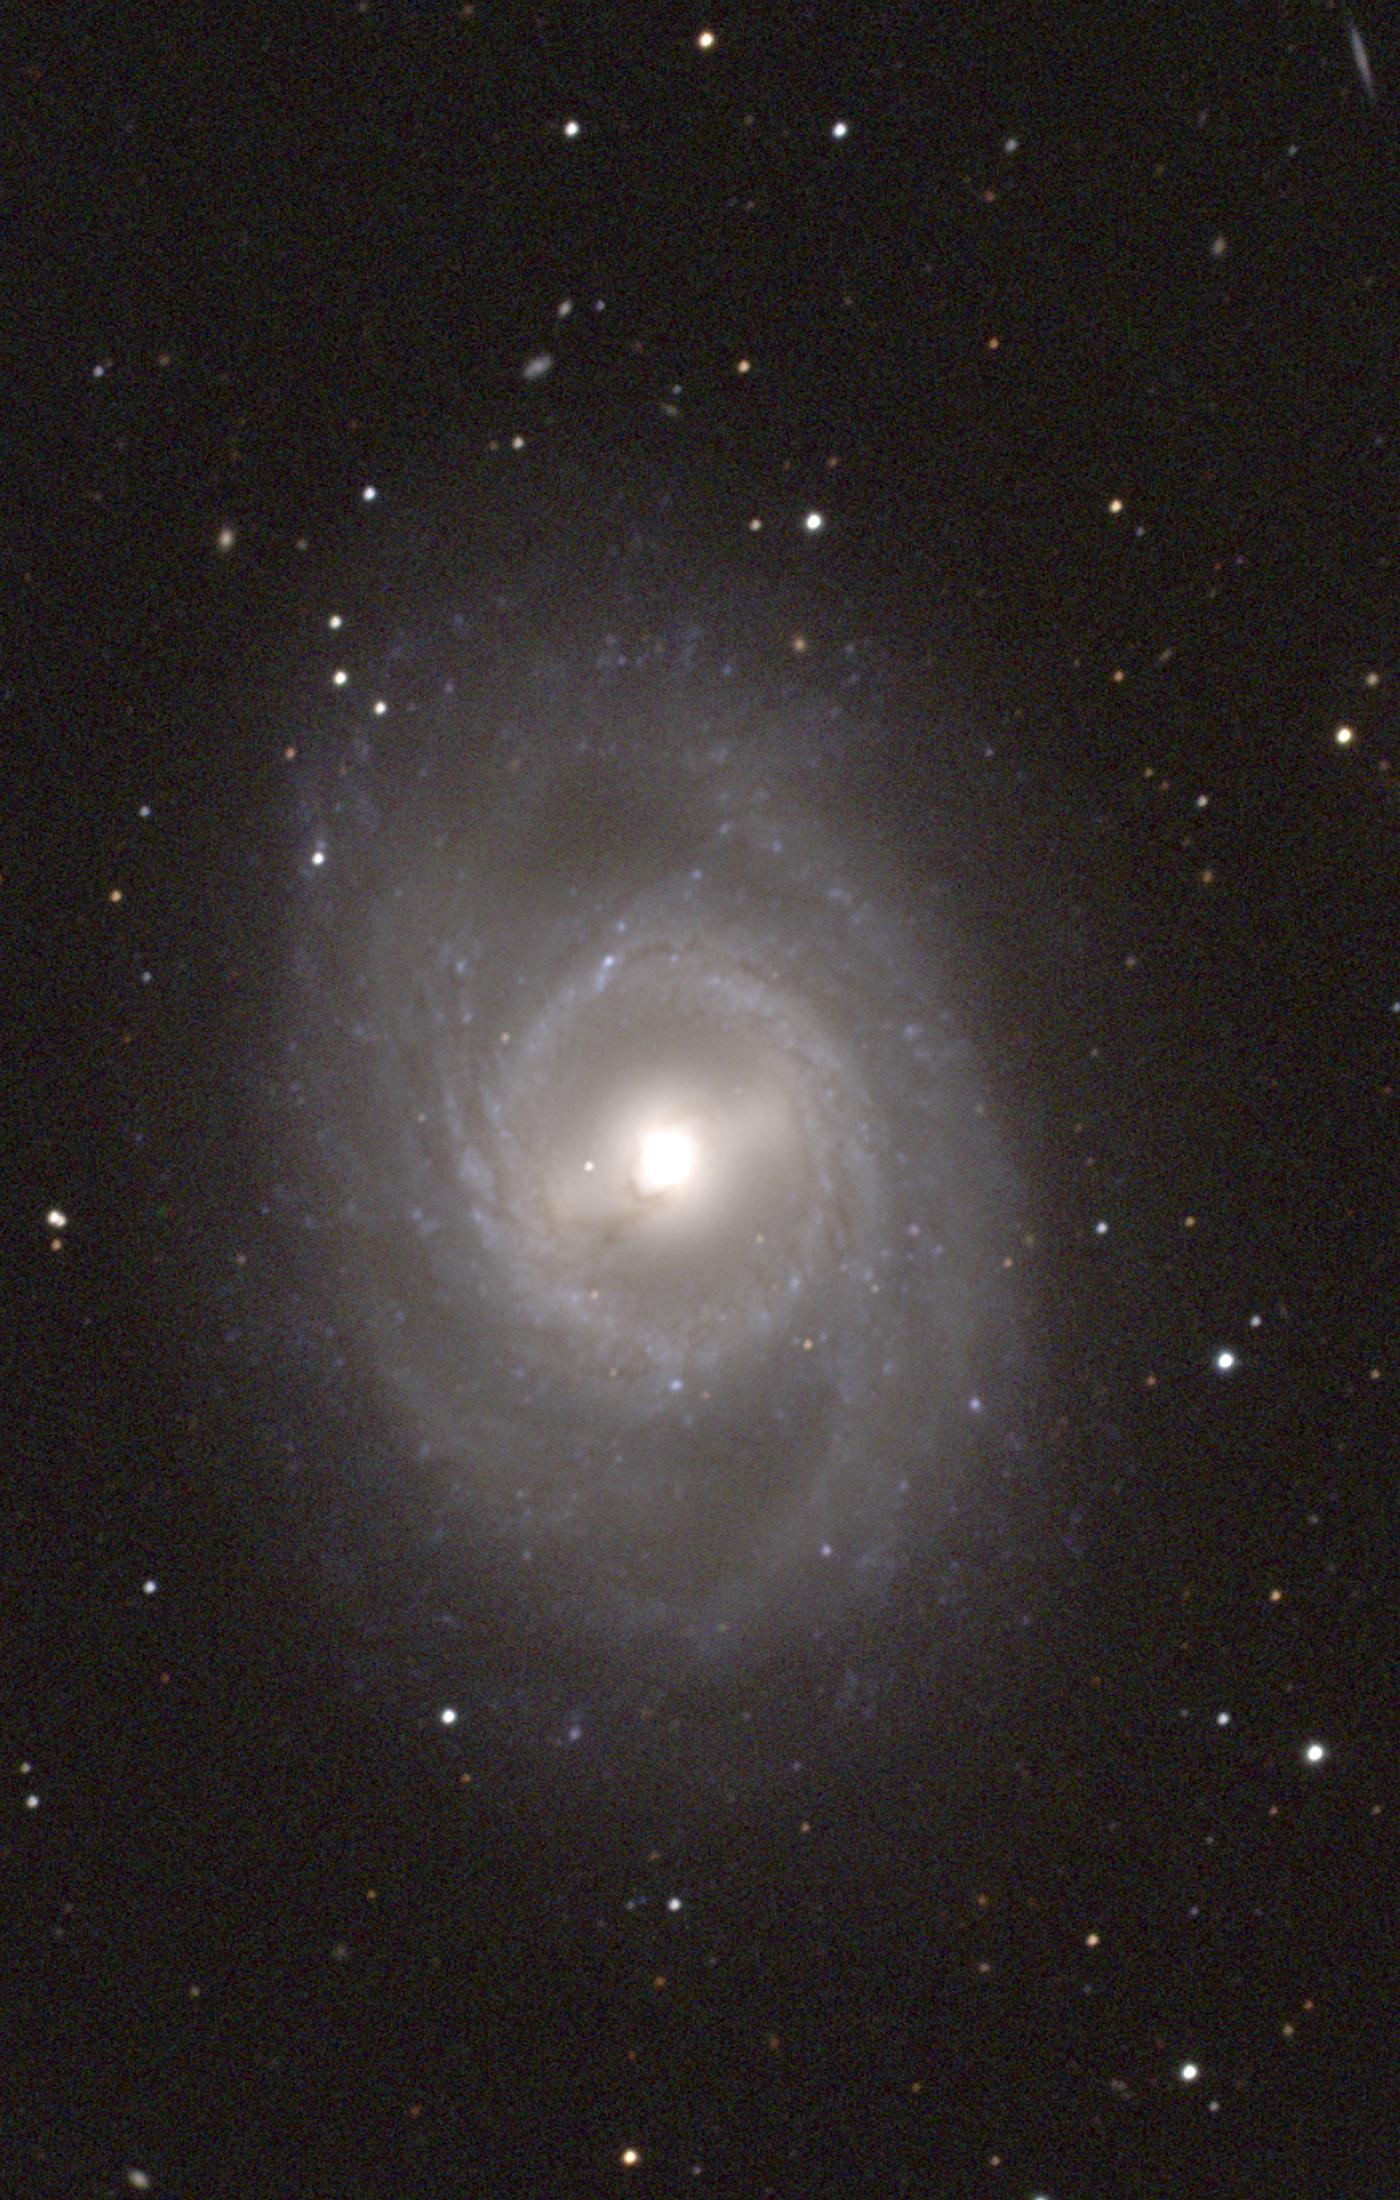

M95, NGC 3351

The SBb barred spiral galaxy M95, possibly ringed, is a member of the Leo I galaxy grouping, which includes M96, and M105, as well as various NGC and other galaxies, all at a distance of about 38 million light-years. This picture was taken in December 1994 at the KPNO 0.9-meter telescope and shows the fainter outer regions of the galaxy, as well as various small faint background galaxies. A different view at higher resolution also shows the complex inner structure. Image size 7.9x12.5 arc minutes.

Credit: NOIRLab/NSF/AURA